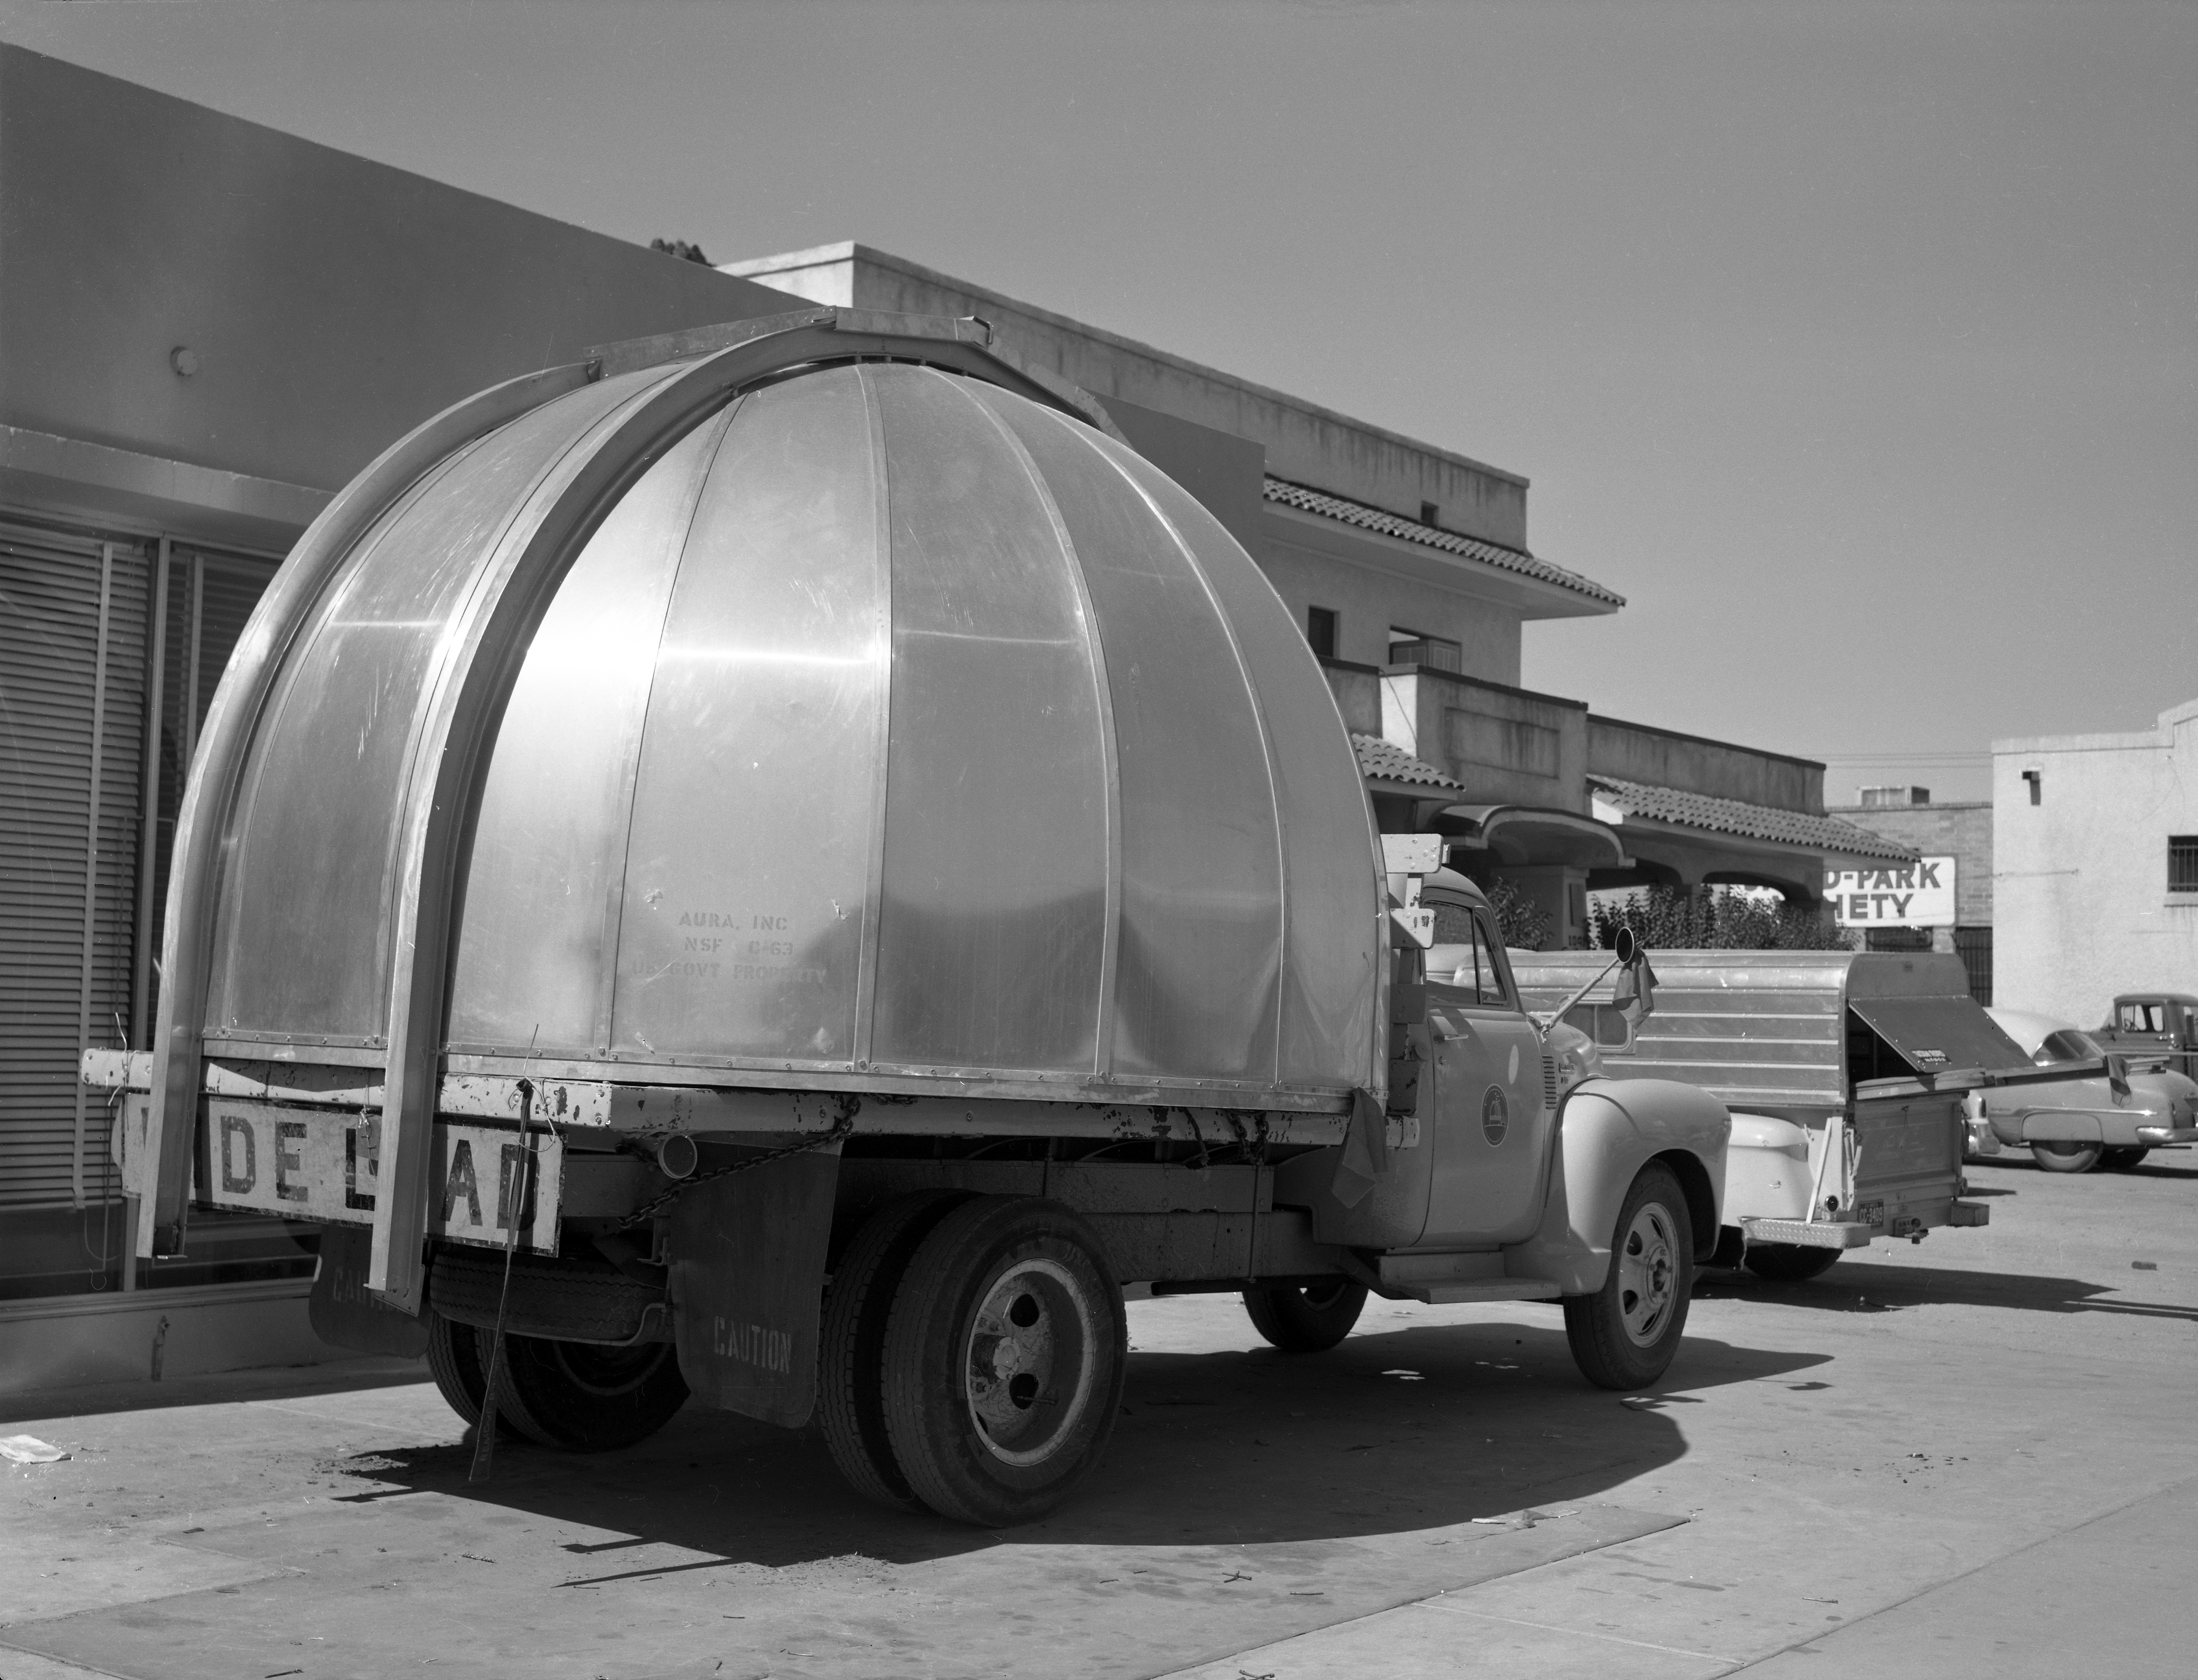

36-inch Telescope Dome in 1958

This image is stored at NOIRLab Headquarters in Tucson, Arizona. For the original negative of this image, see KPNO Negatives envelope 646-647. It was captured around 1958. It shows the 36-inch telescope dome on a truck en route to NSF Kitt Peak National Observatory for delivery.

This image is part of NSF NOIRLab’s historical archives.

Credit: KPNO/NOIRLab/NSF/AURA